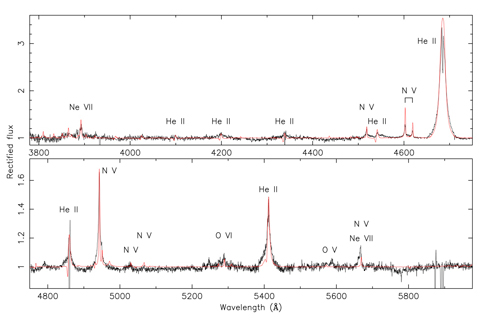

GMOS spectrum of IC4663

Gemini South GMOS spectrum of the WN central star of IC4663 (black) with model atmosphere (red). The model has a very hot stellar temperature of 140,000 degrees. According to the standard classification scheme for massive WN stars, the subtype is WN3 due to the absence of carbon and neutral helium emission lines.

Credit: International Gemini Observatory/NOIRLab/NSF/AURA